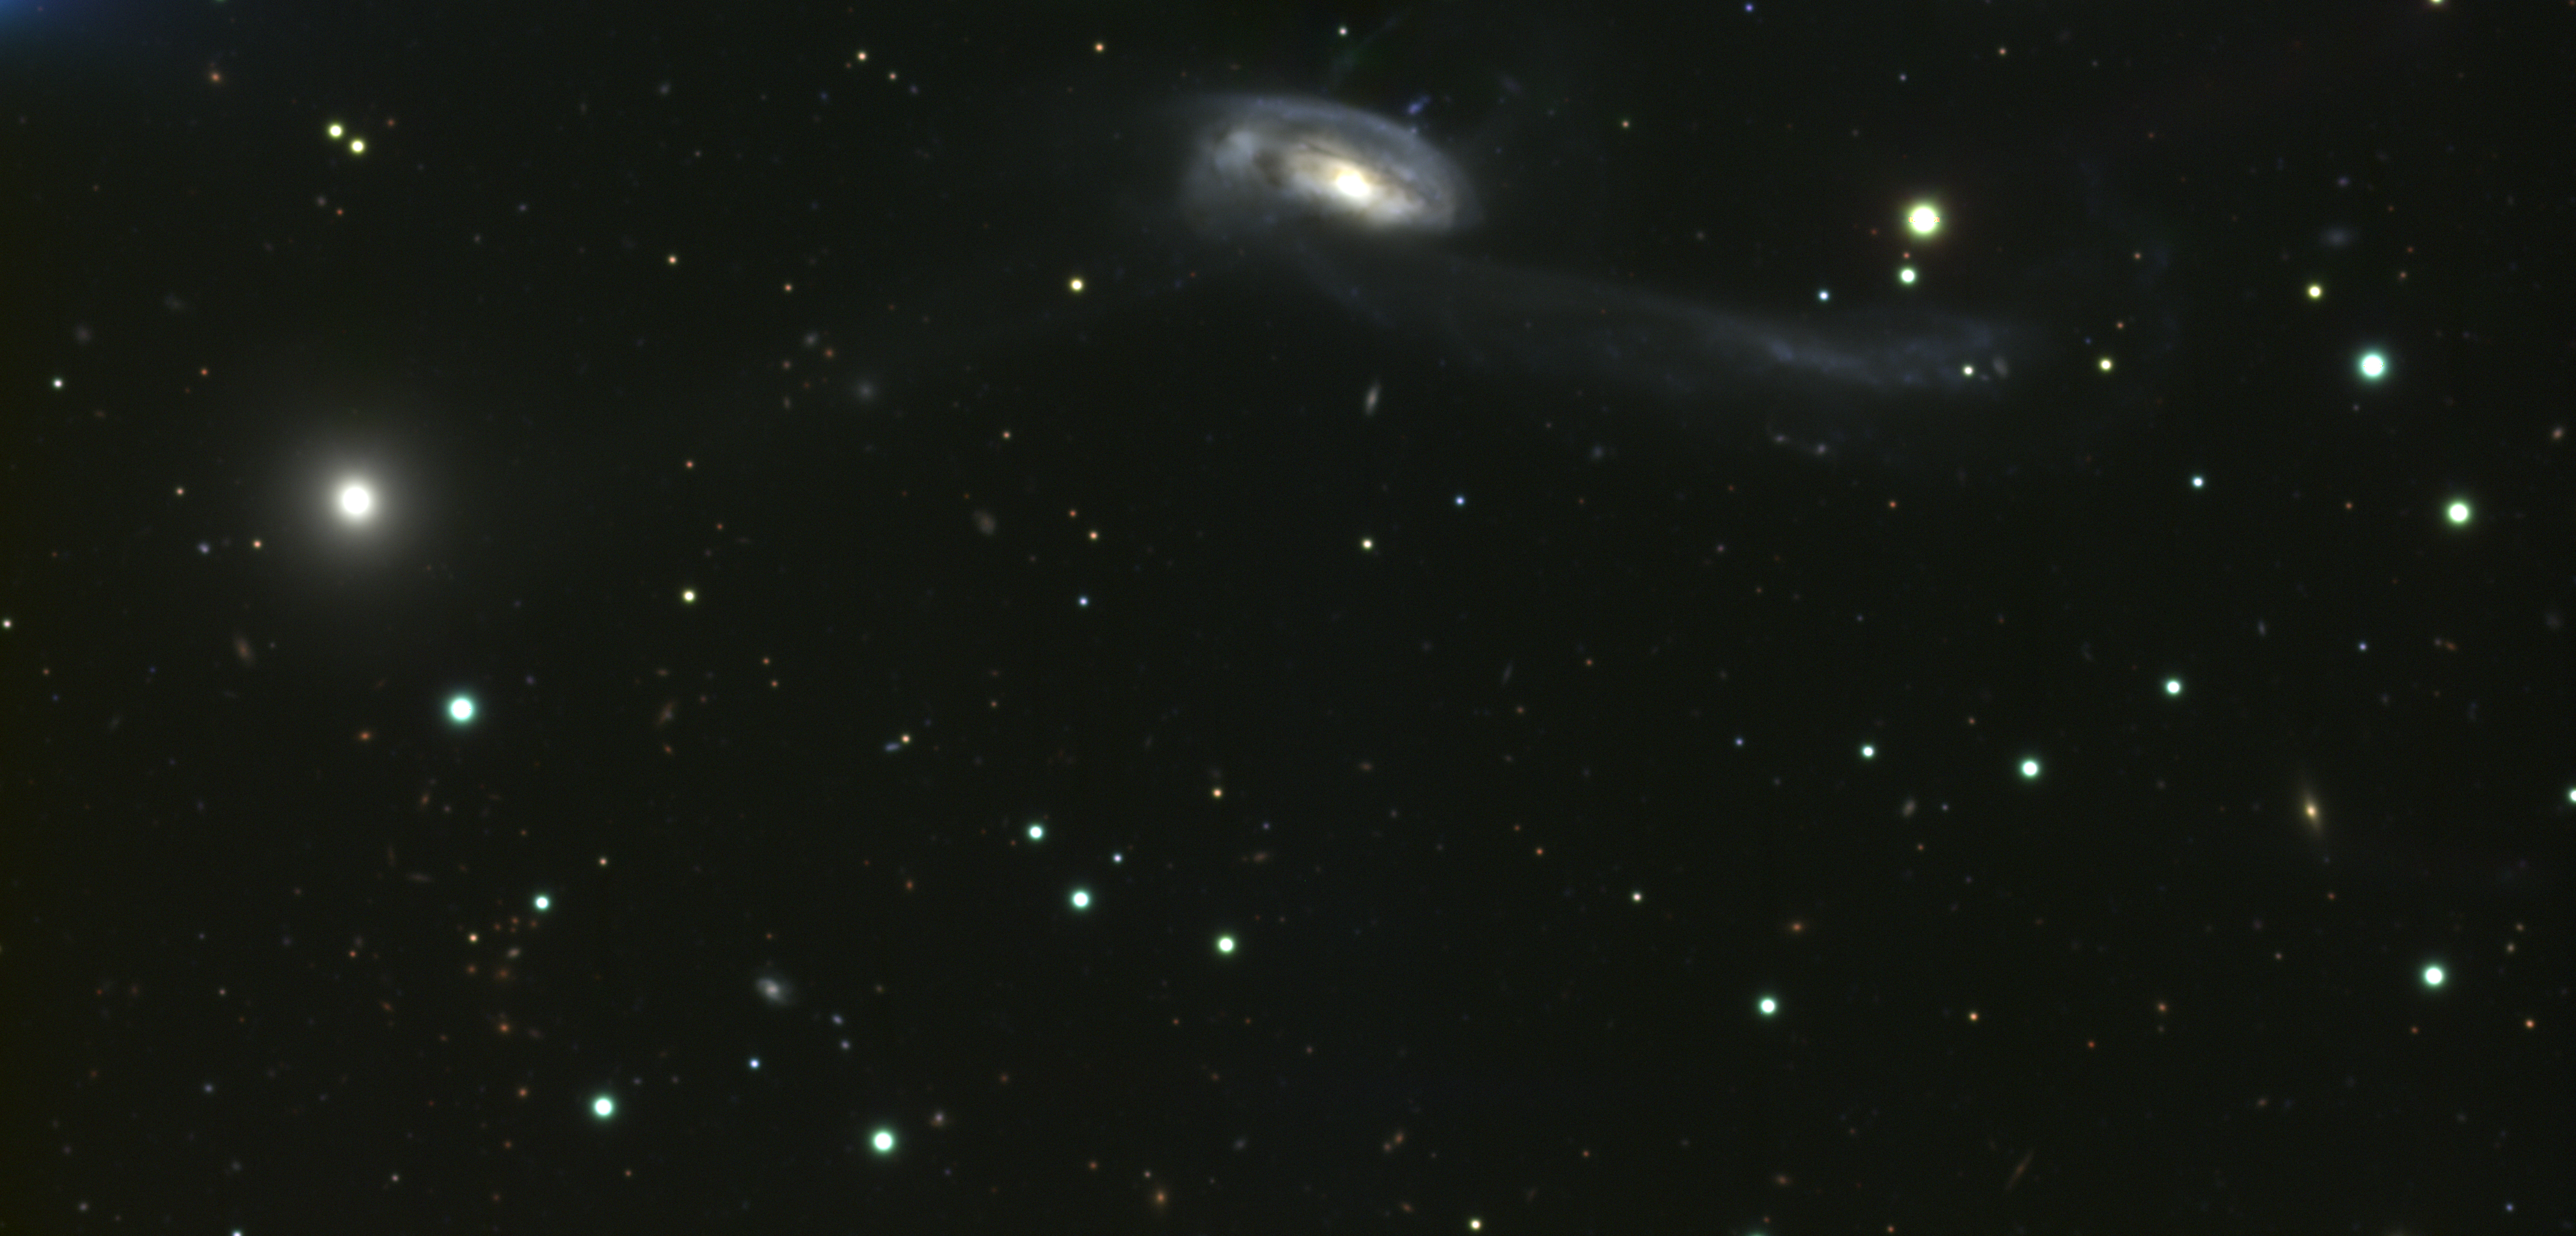

Interacting galaxy system Arp 102

This is a combination of several exposures taken on the night of June 22nd 1995 (UT of observation 23/06/95:06:18 to 09:34) with a CCD detector on loan from Morley Block and the manufacturer, Scientific Imaging Technologies (SITe), Inc. This was one of the first of their new 2048x4096, 15 micron, three side buttable, thinned, back-illuminated devices, quickly inserted into a Kitt Peak standard dewar and installed on the WIYN 3.5m telescope. Three exposures were taken through each of three different filters approximating red (five minutes each), blue (fifteen minutes each), and green (ten minutes each). The result is therefore a combination of an hour and a half of observations. The individual colors were aligned and combined in the computer to create this (approximately) true color picture. The pixel size on the sky is 0.139 arc seconds; after combination, the final size is 1900x3960, or about 4.4x9.2 arc minutes. The image quality was changing during the exposure sequence, and to make the final picture the "seeing" measurement (average full-width half-maximum (FWHM) for several stars) had to be matched across all nine of the original frames, for a final value of about 1.0 arc seconds, although the best single frame measured at 0.7 arc seconds. Orientation: N to the right, E up. About this object This interesting interacting spiral/elliptical pair of galaxies was first described in the Catalogue of Peculiar Galaxies, compiled by Halton Arp in 1966. It is also pair number 508 in Igor Karachentsev's catalog of binary galaxies. The large spiral galaxy (type SABb pec) shows long blue tidal tails caused by its interaction with the southerly elliptical. In fact, this "elliptical" is much the more interesting galaxy, despite its more nondescript appearance. It is a broad line radio galaxy with an unresolved core and a sub-parsec VLBI component at 6cm. It is also an intermediate type Seyfert, meaning it has an active nucleus, and it shows a double-peaked emission line profile (separation about 5000 km/s), which is considered to be strong evidence for the presence of an accretion disk, probably around a central supermassive black hole. In this picture we also see the presence of numerous more distant background galaxies, showing as clusters of small, diffuse red objects and scattered diffuse blue objects. These objects are very difficult to detect and require excellent conditions and superb optics. Location: 17 18 00 +49 04 (1950.0), constellation of Hercules (just!). Distance: approximately 320 million light-years.

Credit: C.F.Claver, N.A.Sharp (NOAO)/WIYN/NOIRLab/NSF